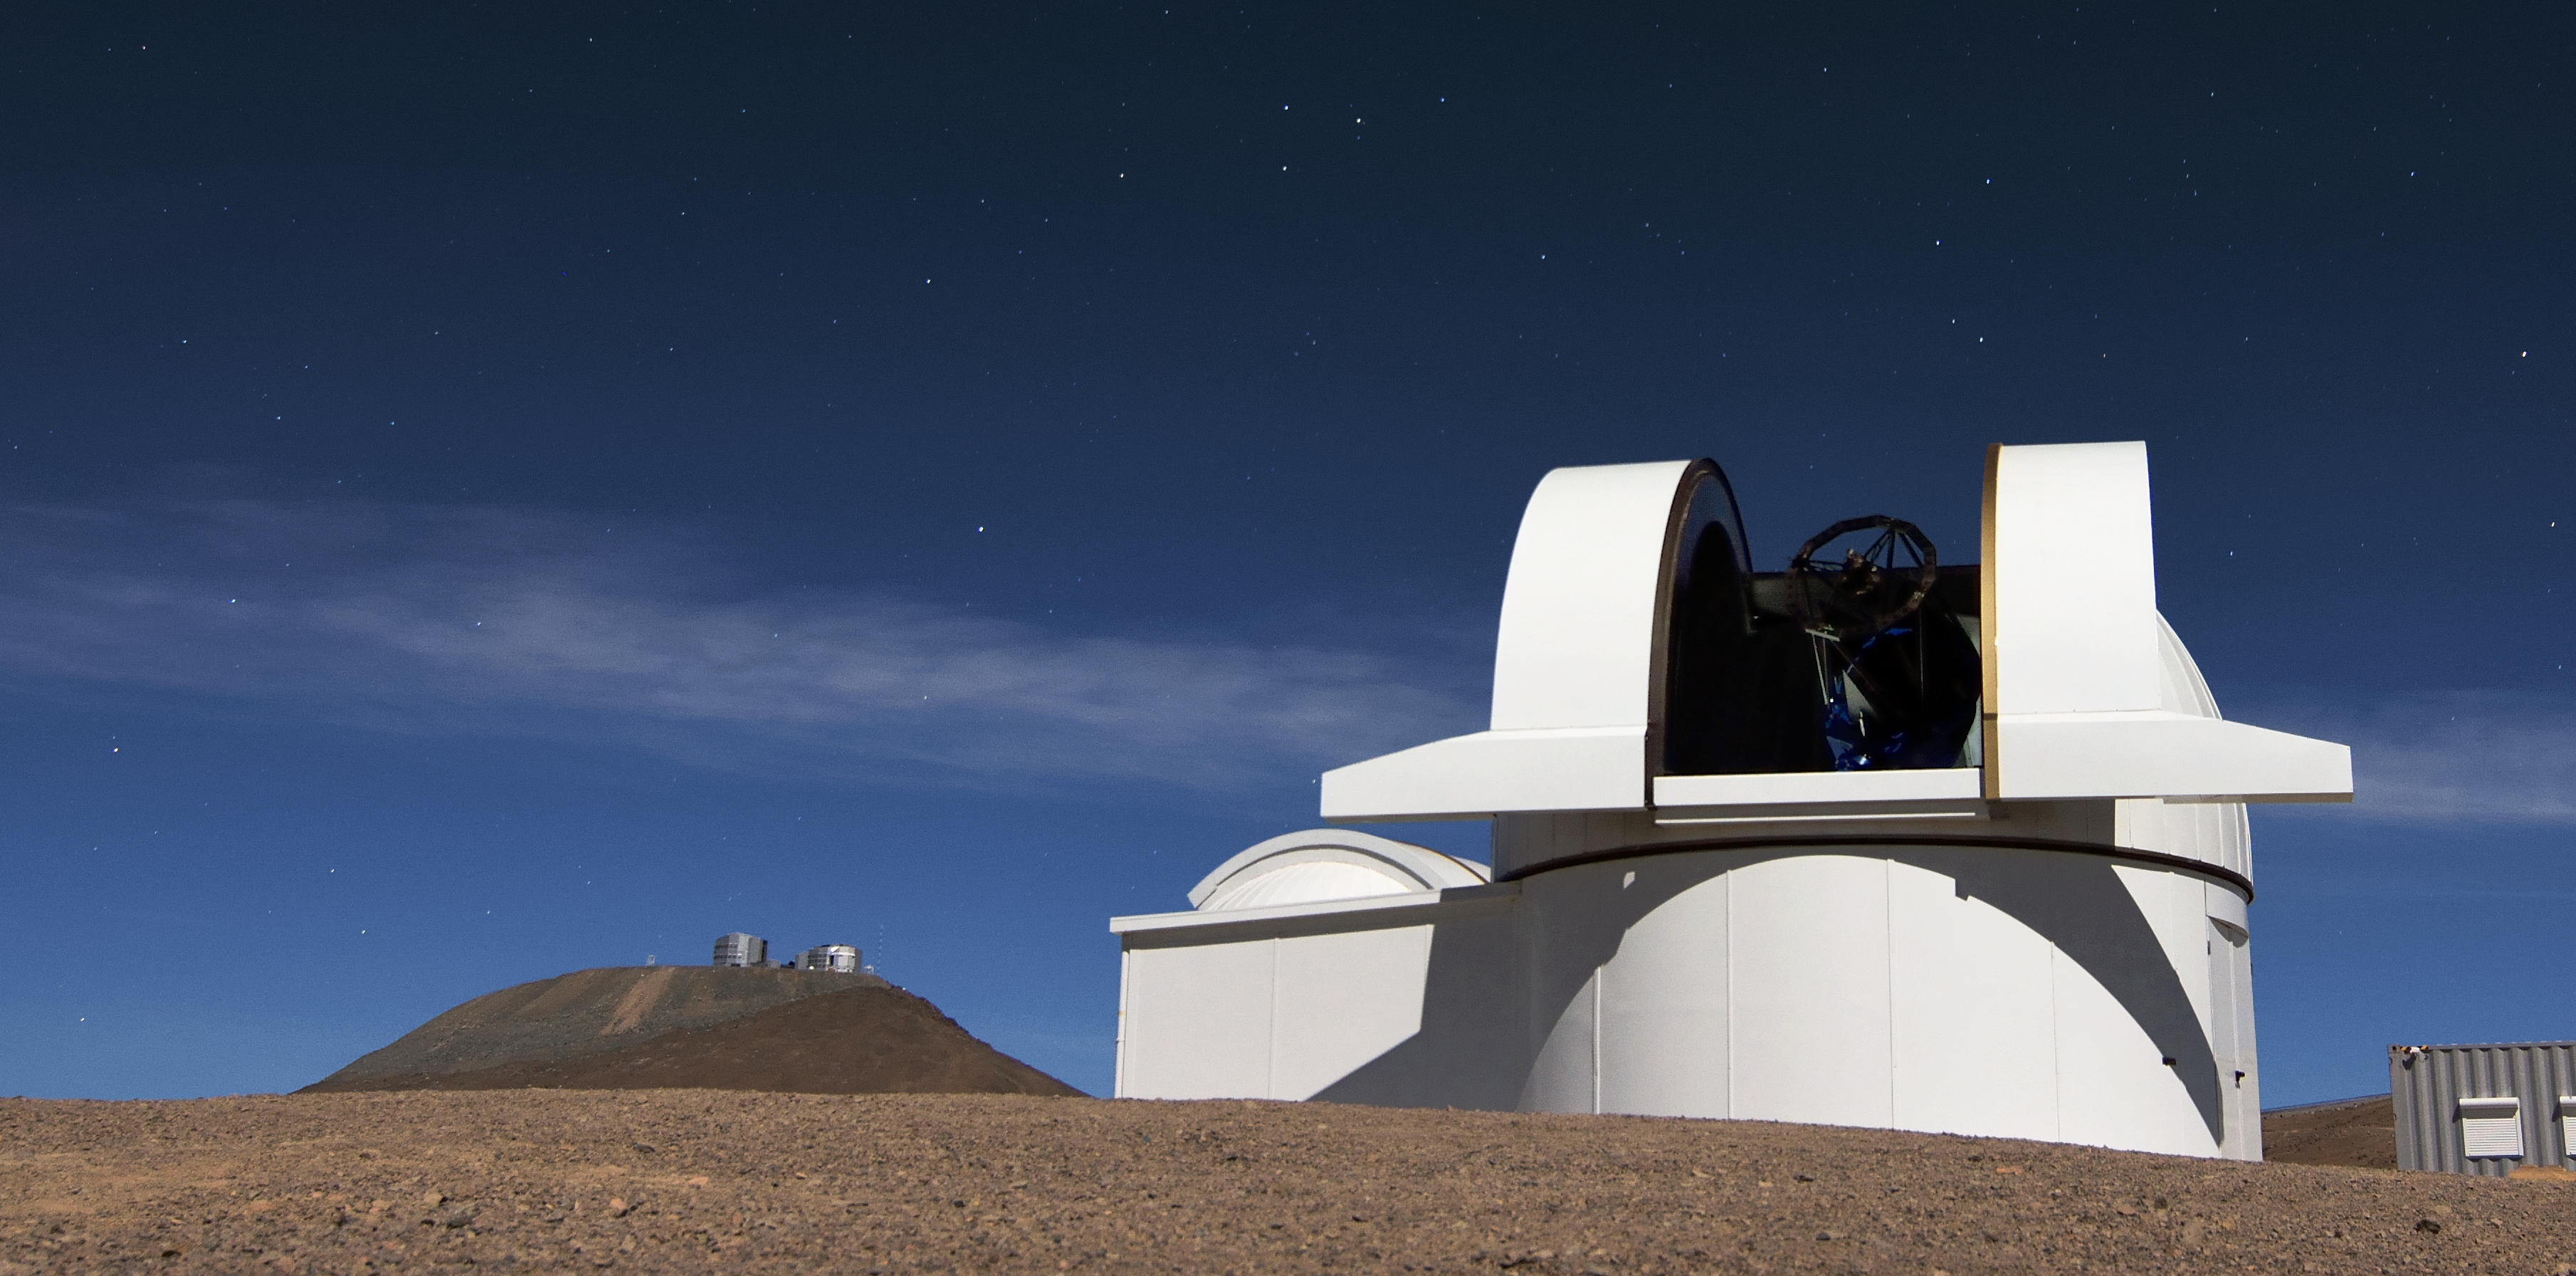

SPECULOOS at Paranal

The SPECULOOS Southern Observatory sits on Cerro Paranal, Chile, watched over by ESO's Very Large Telescope (VLT), ready to begin operations.

Credit: G. Lambert/ESO